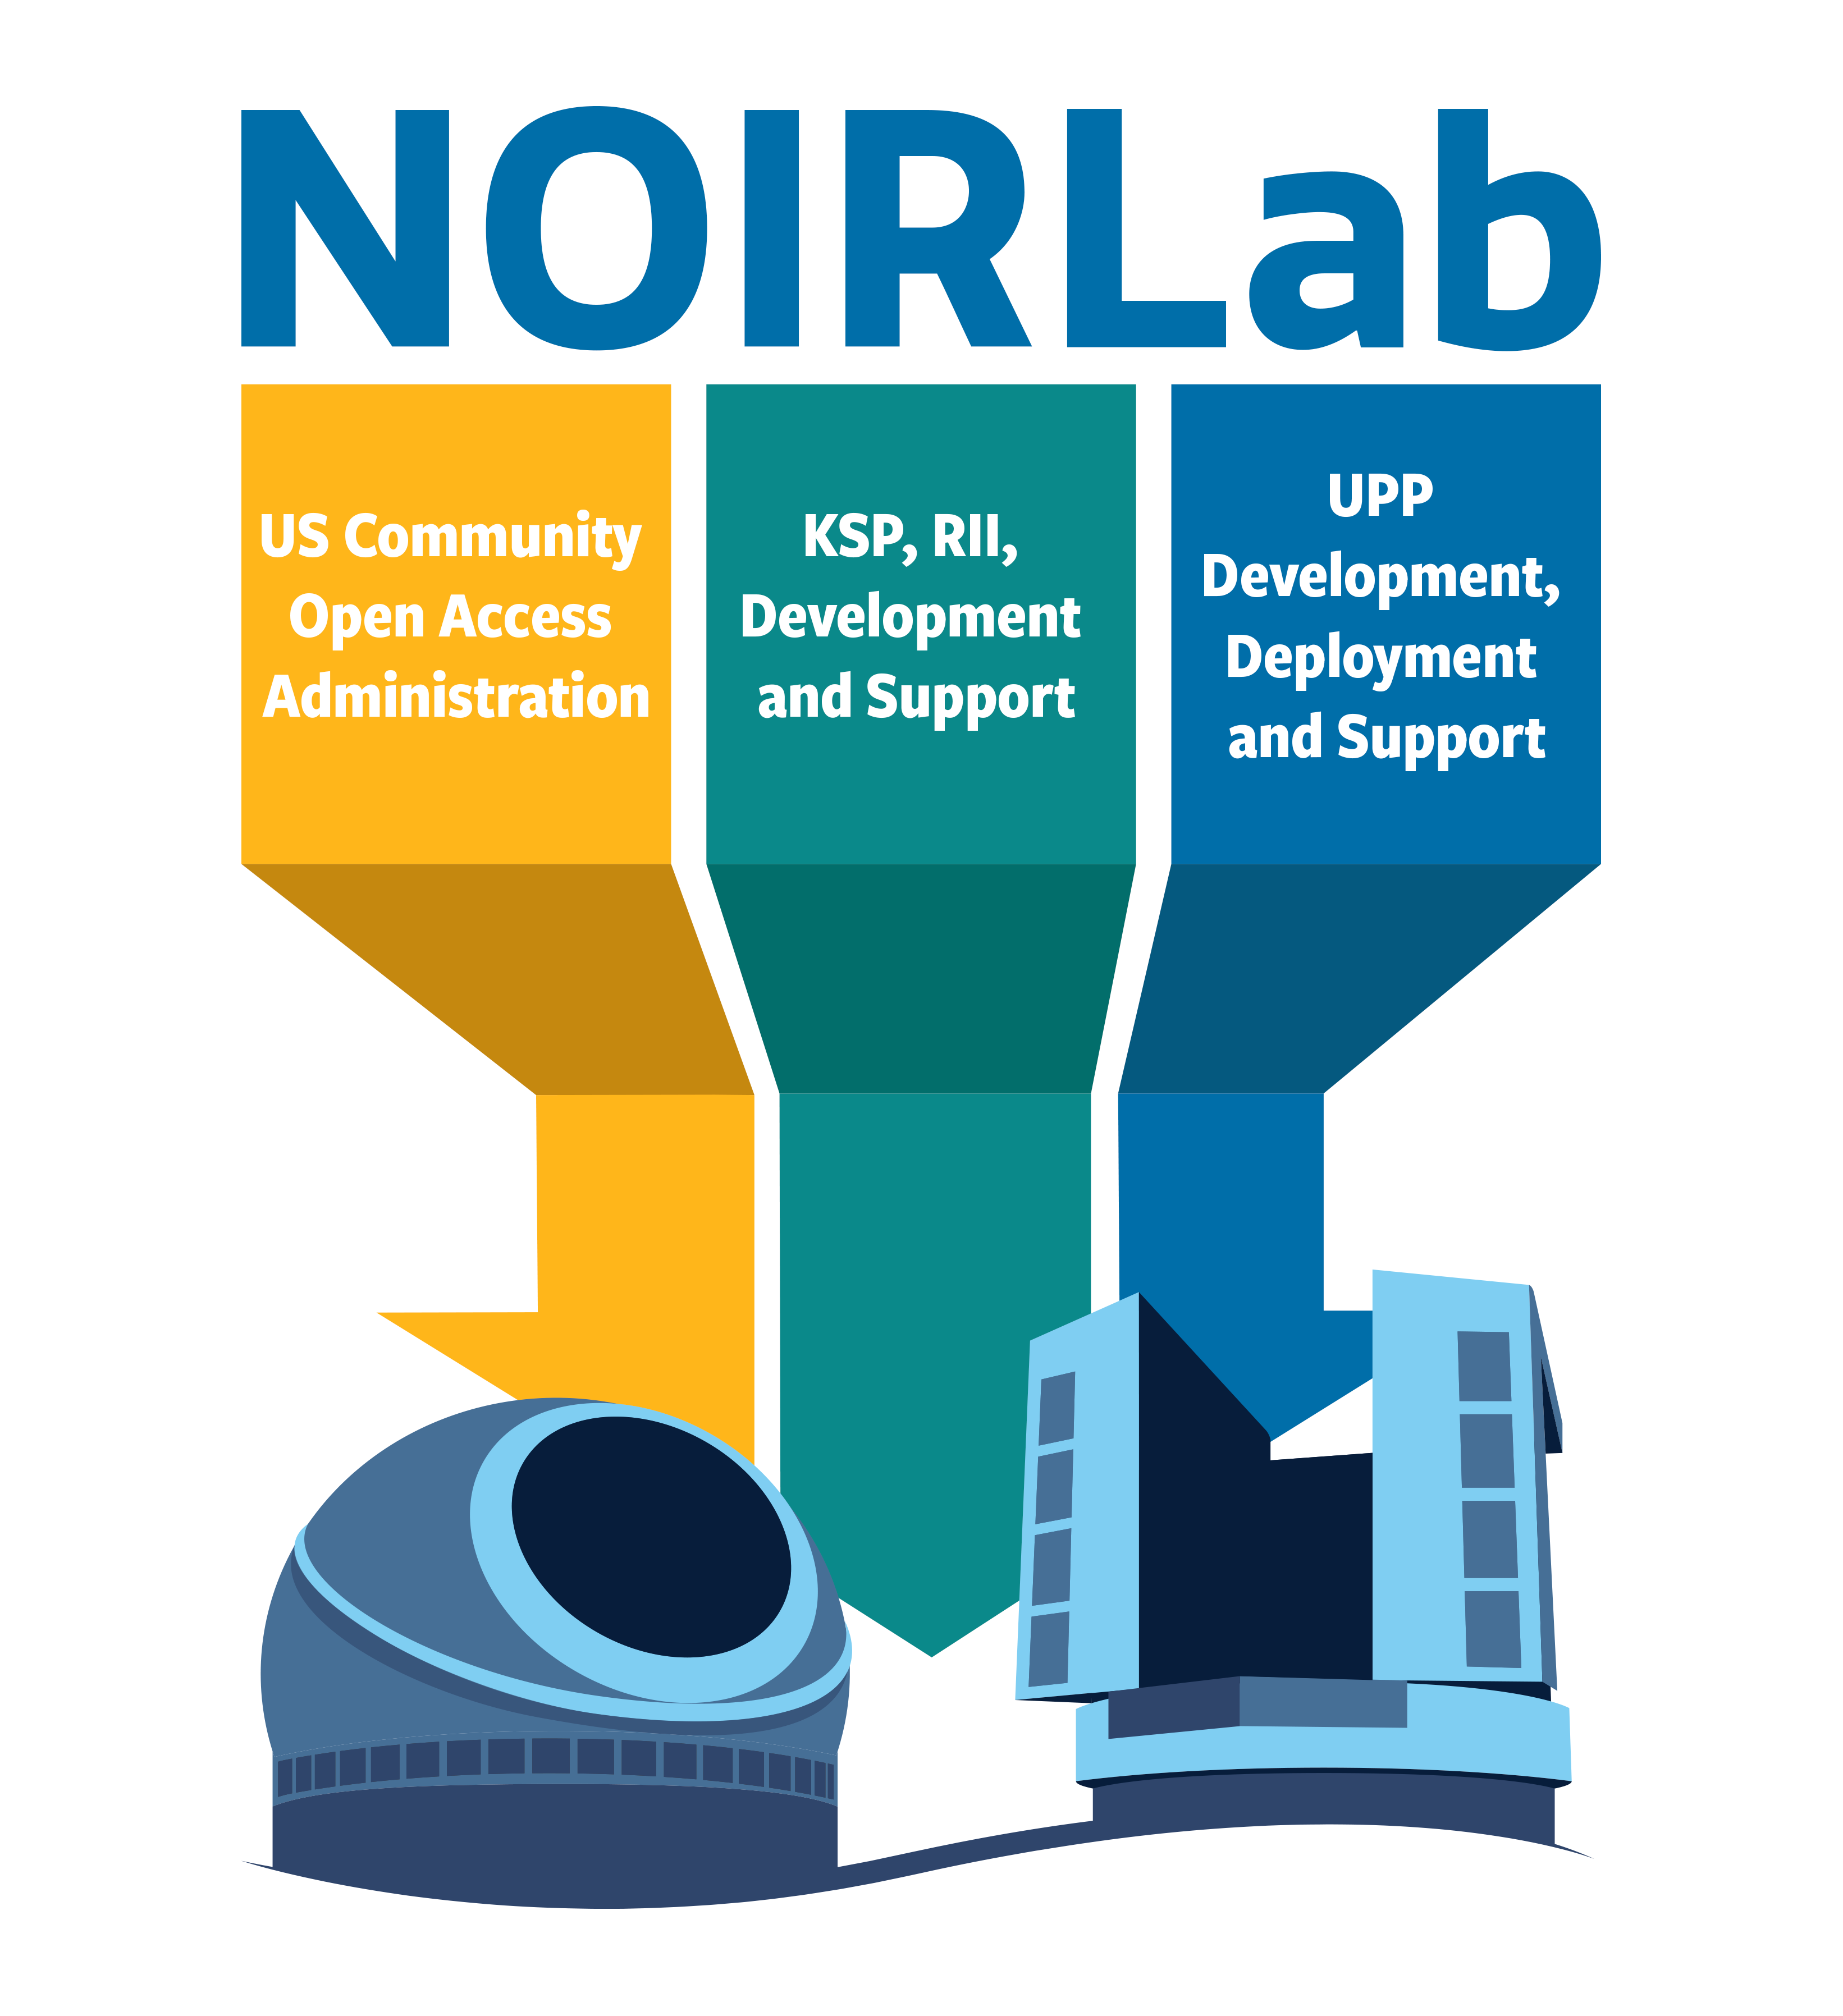

US-ELTP NOIRLab contribution

US-ELTP NOIRLab contribution. Part of the Foundational Diagrams collection.

Credit: NOIRLab/NSF/AURA